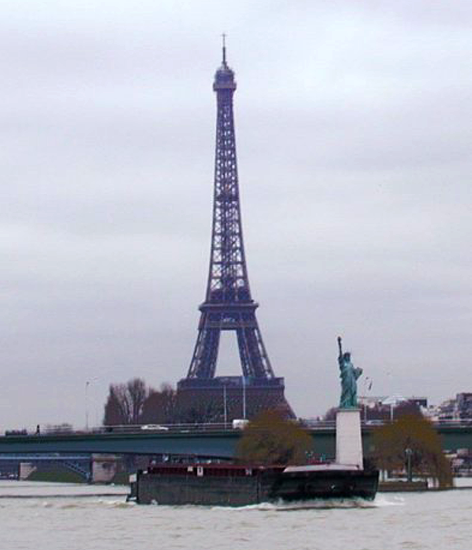

Gemini S primary mirror on the Seine

The primary mirror for the southern Gemini 8-meter telescope atop Cerro Pachon, Chile, aboard its transport barge on the Seine in France. See the NOAO Newsletter article.

Credit: NOIRLab/NSF/AURA